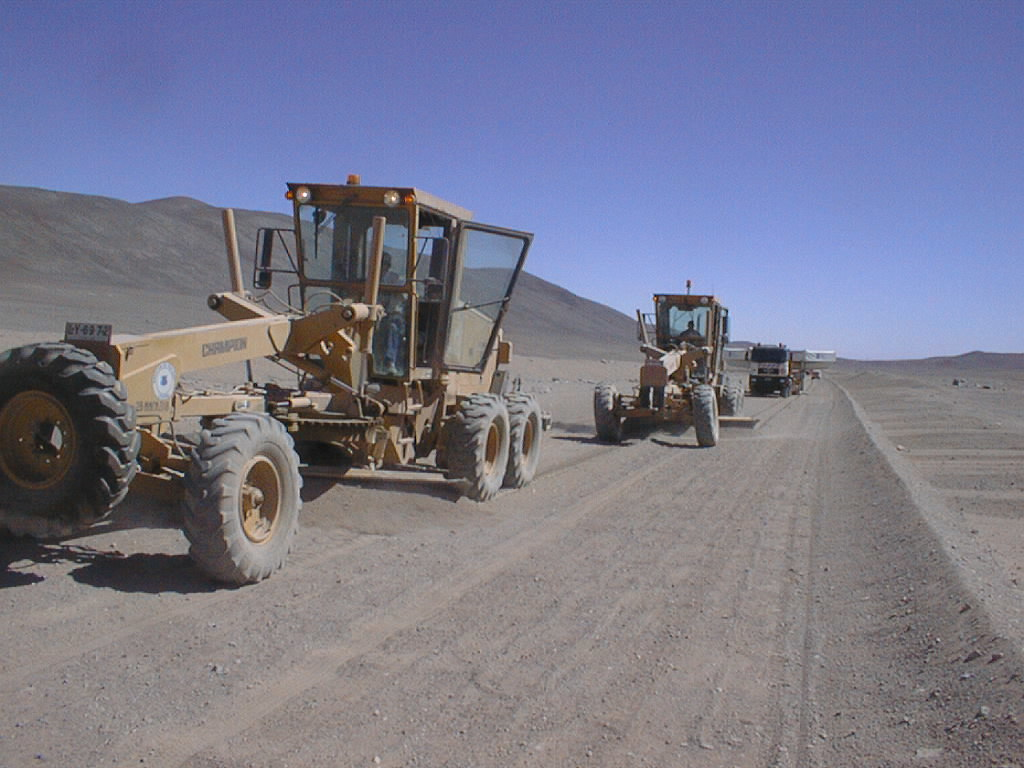

Second 8.2-m VLT mirror and its cell arrive at Paranal

The convoy with the second 8.2-m mirror safely inside its box left the Antofagasta port area on-time in the morning of September 19. It reached the turnoff for Paranal on the desert road at about noon. Two graders were used to smooth the road ahead. (Photo obtained on September 20, 1998).

Credit: ESO